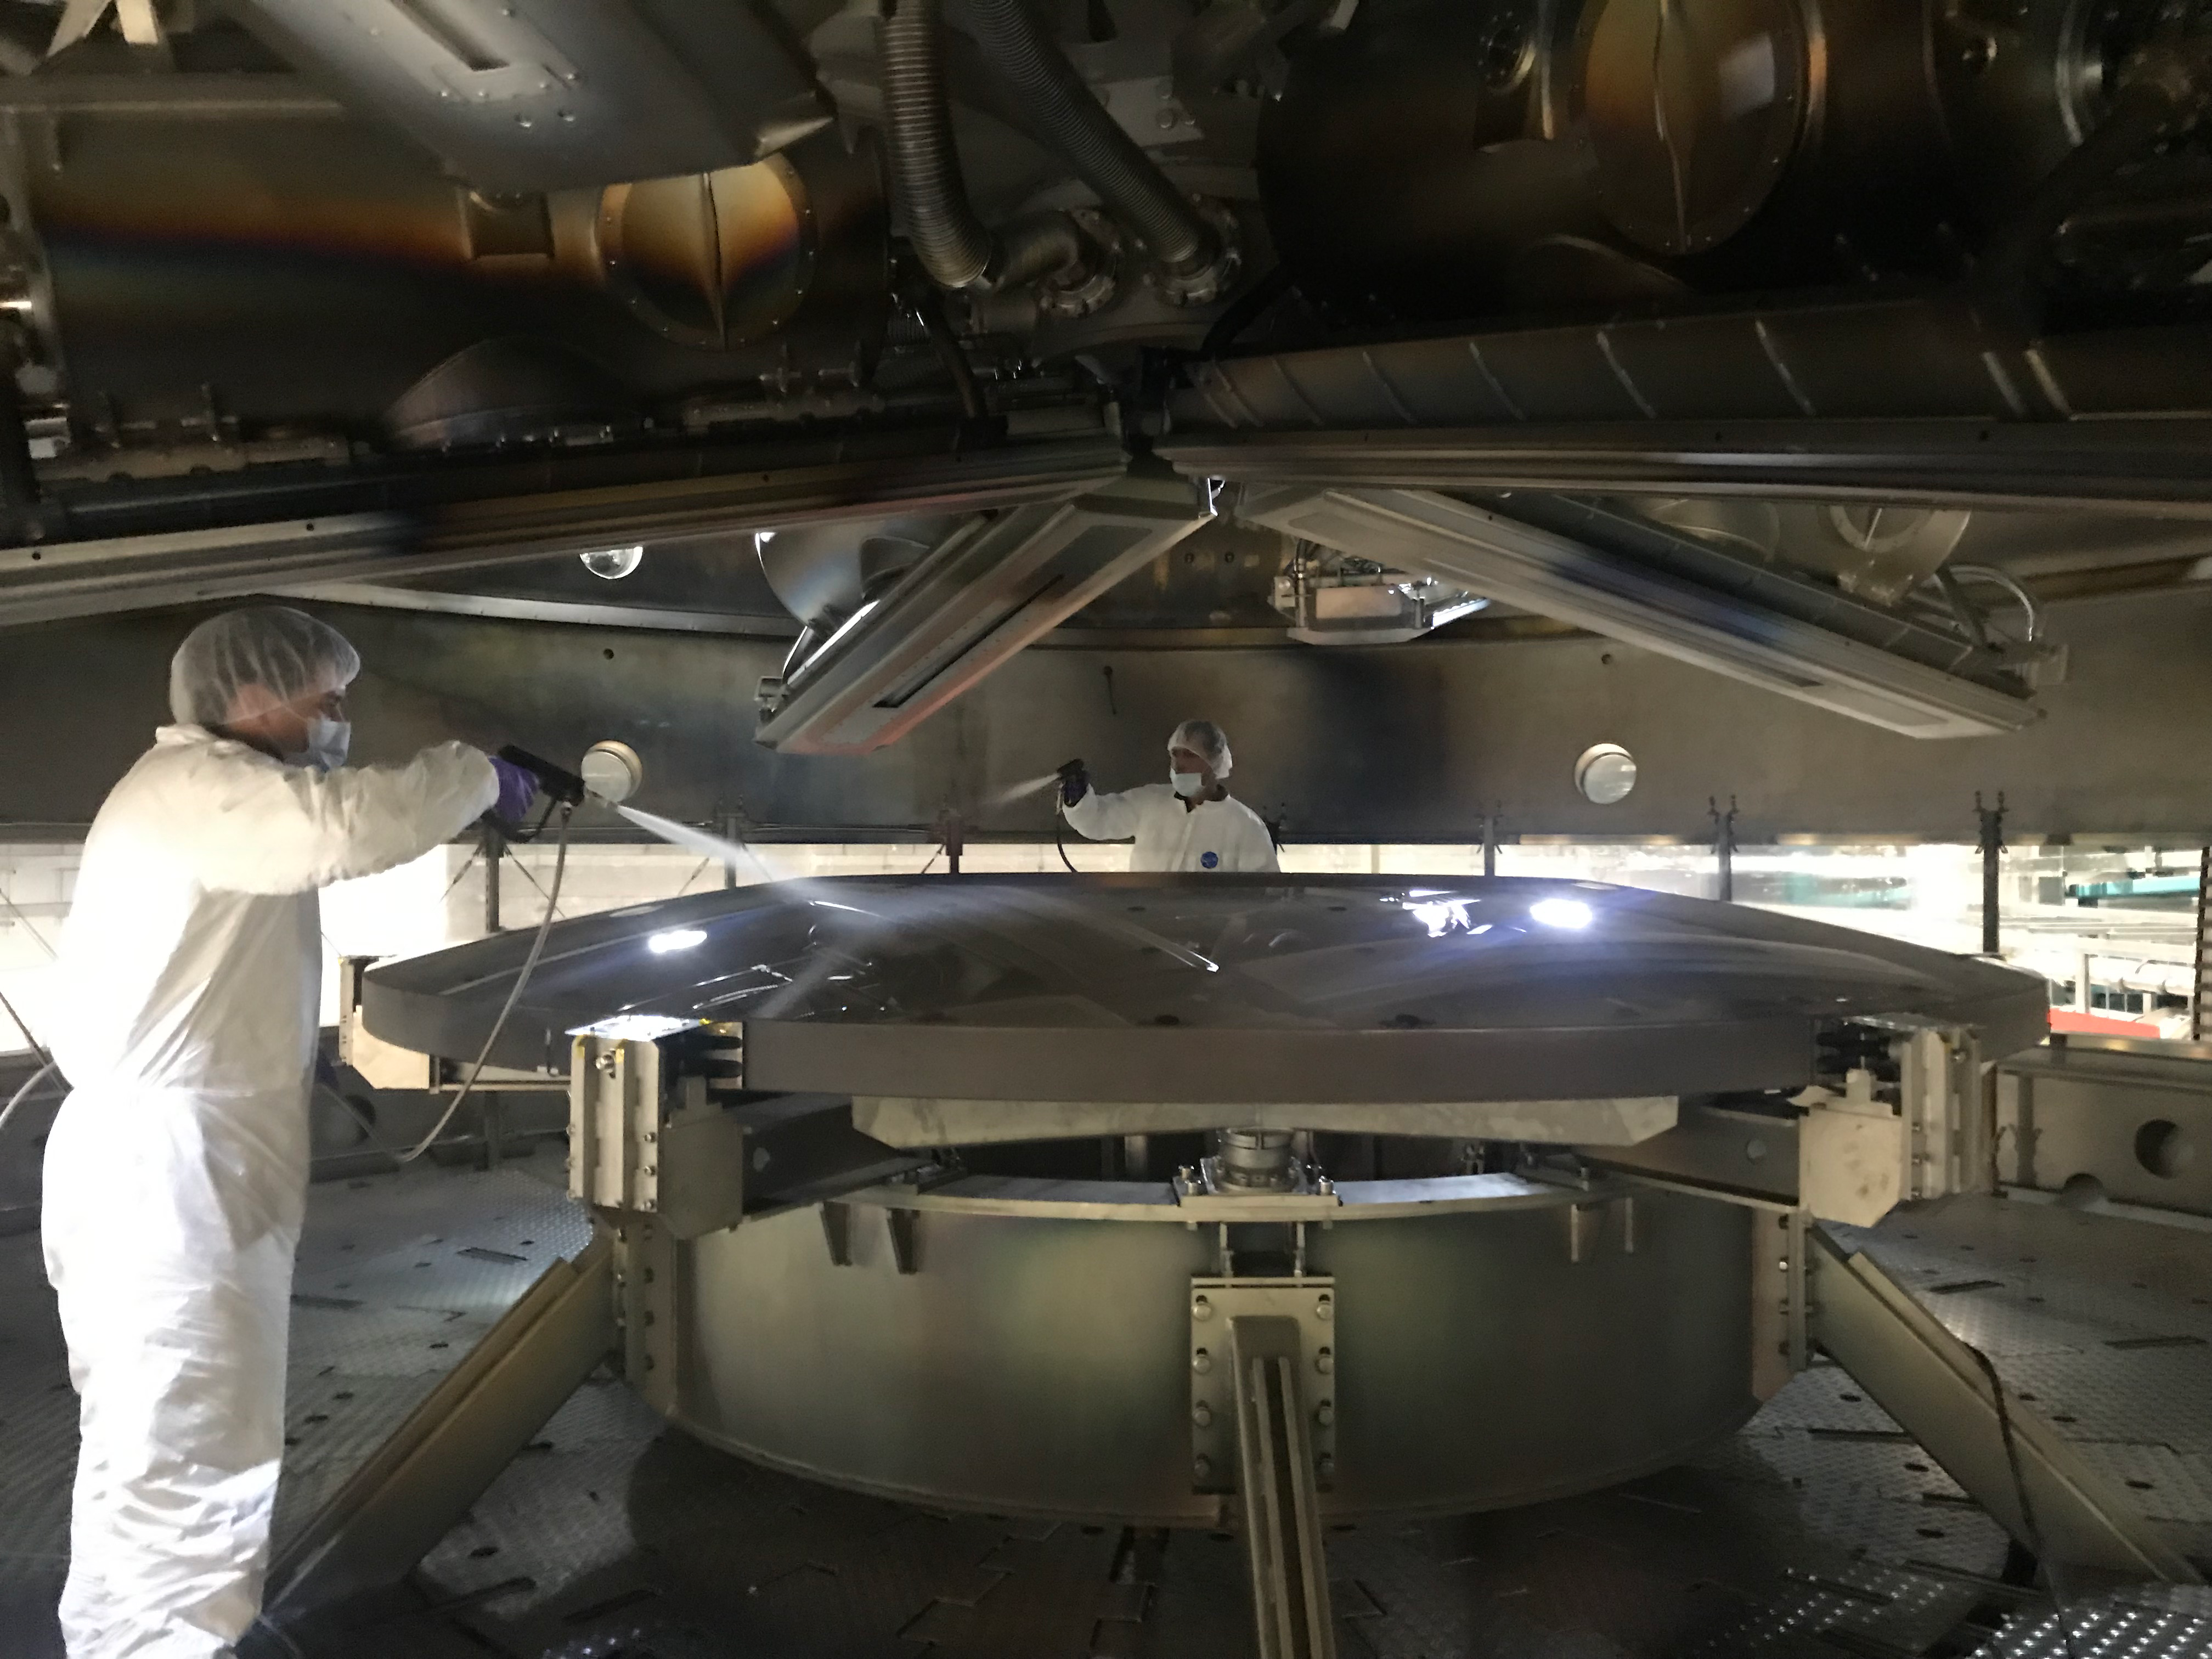

M2 Coating

The LSST Secondary Mirror (M2) was successfully coated with a silver reflective coating at the LSST summit facility building on Cerro Pachón on July 16, 2019.

Credit: Rubin Observatory/NSF/AURA